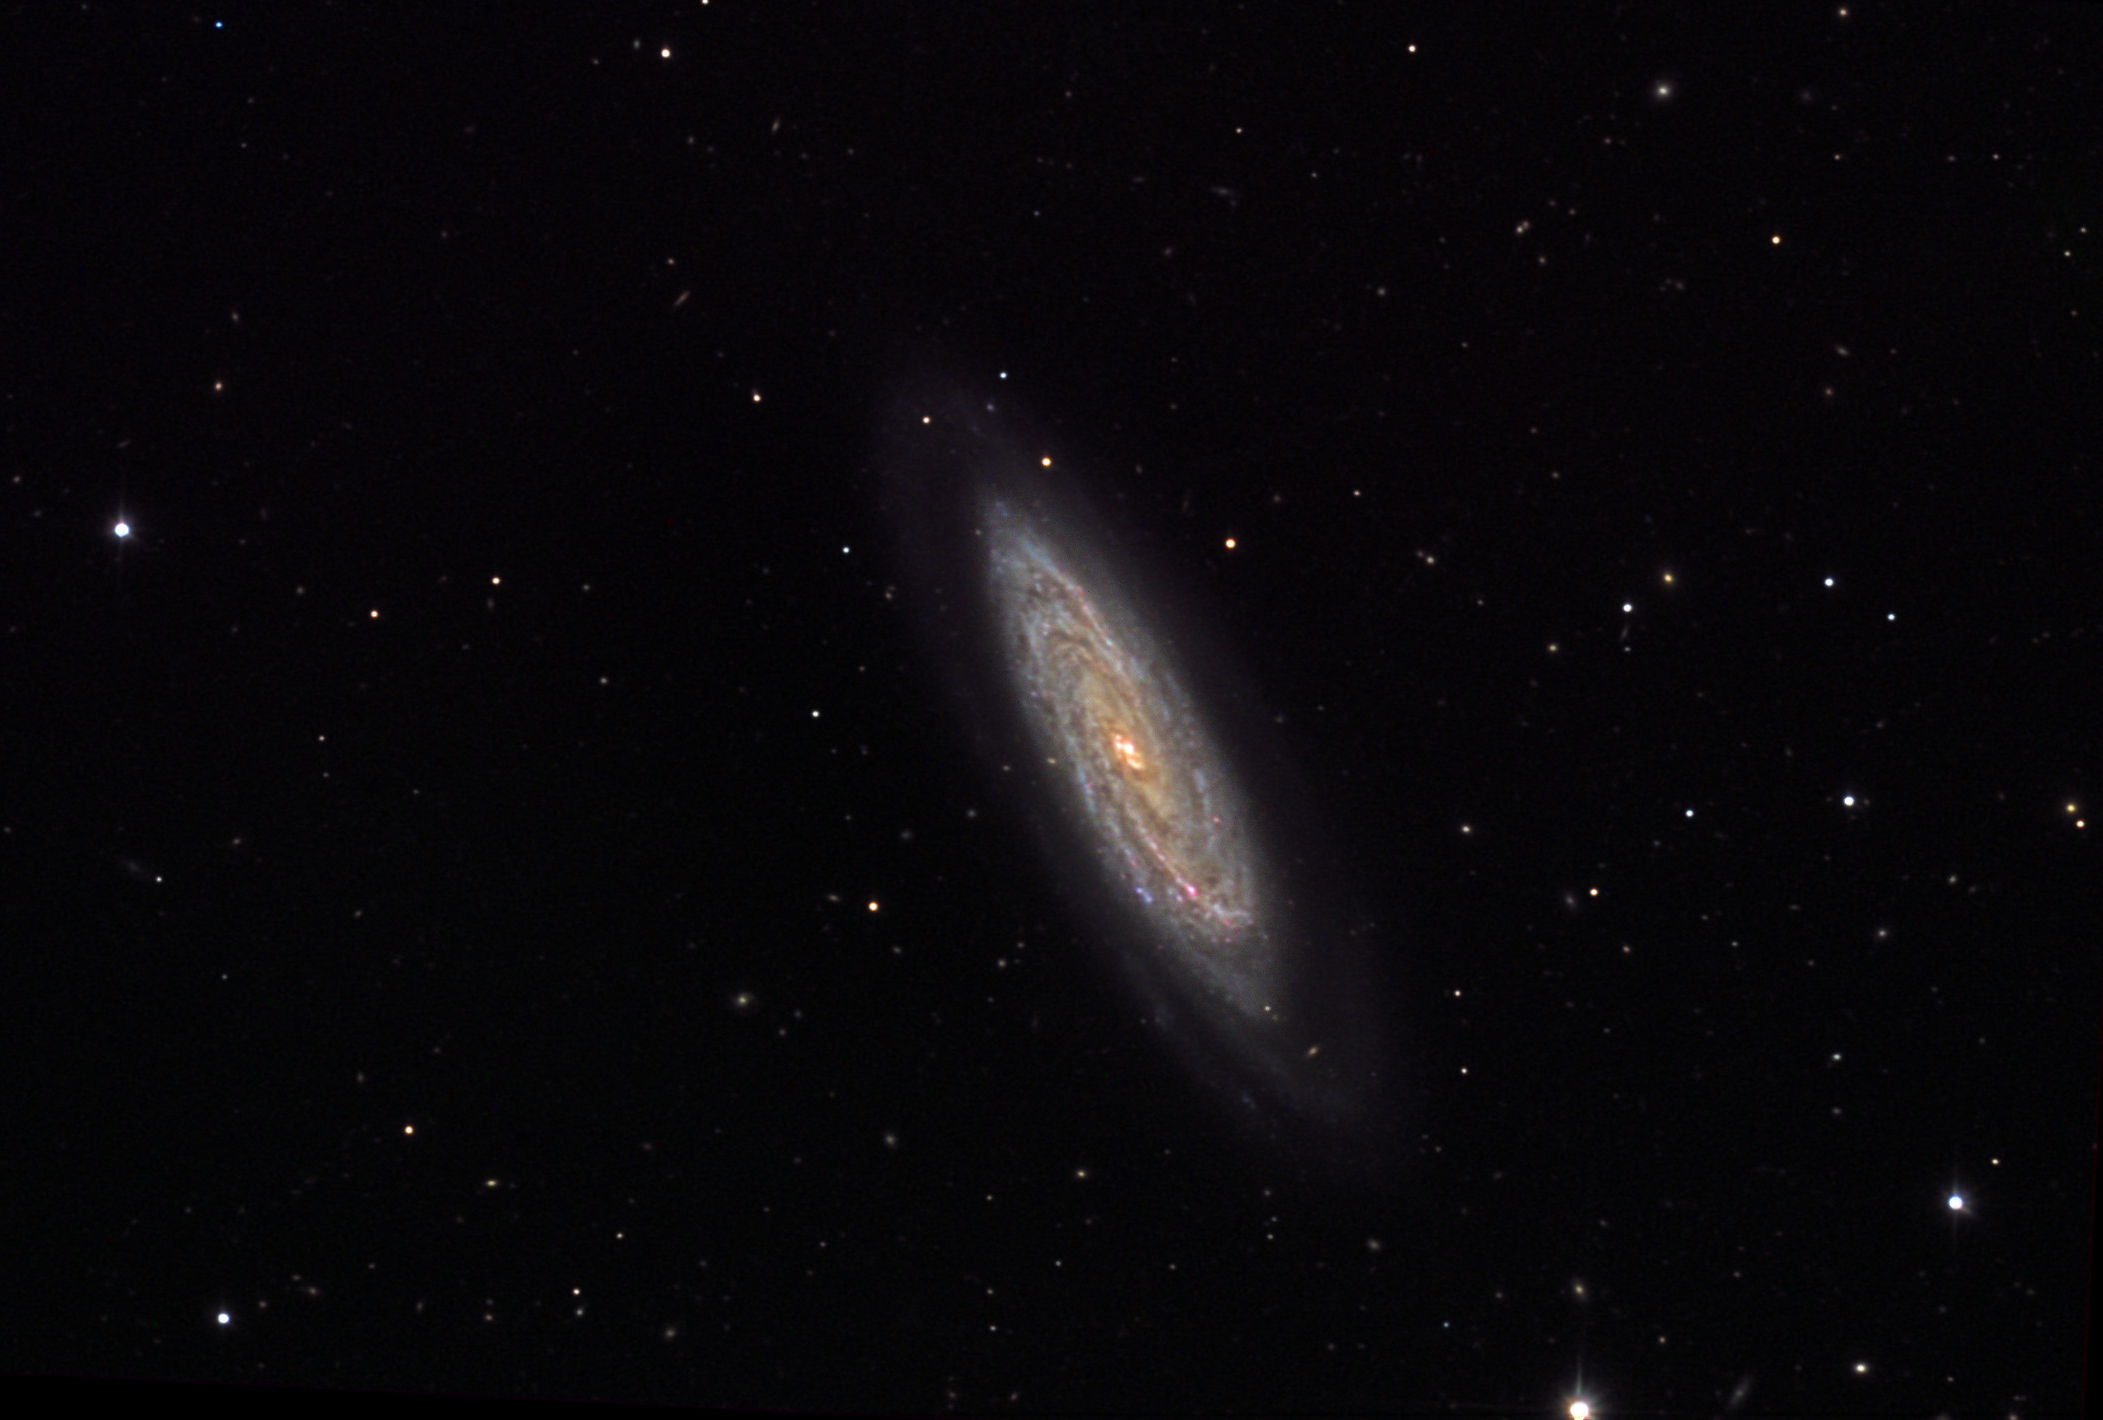

NGC 4100

This spiral galaxy is located about 60 million lightyears away in the constellation Ursa Major.

This image was taken as part of Advanced Observing Program (AOP) program at Kitt Peak Visitor Center during 2014.

Credit: KPNO/NOIRLab/NSF/AURA/Jack Burgess/Adam Block